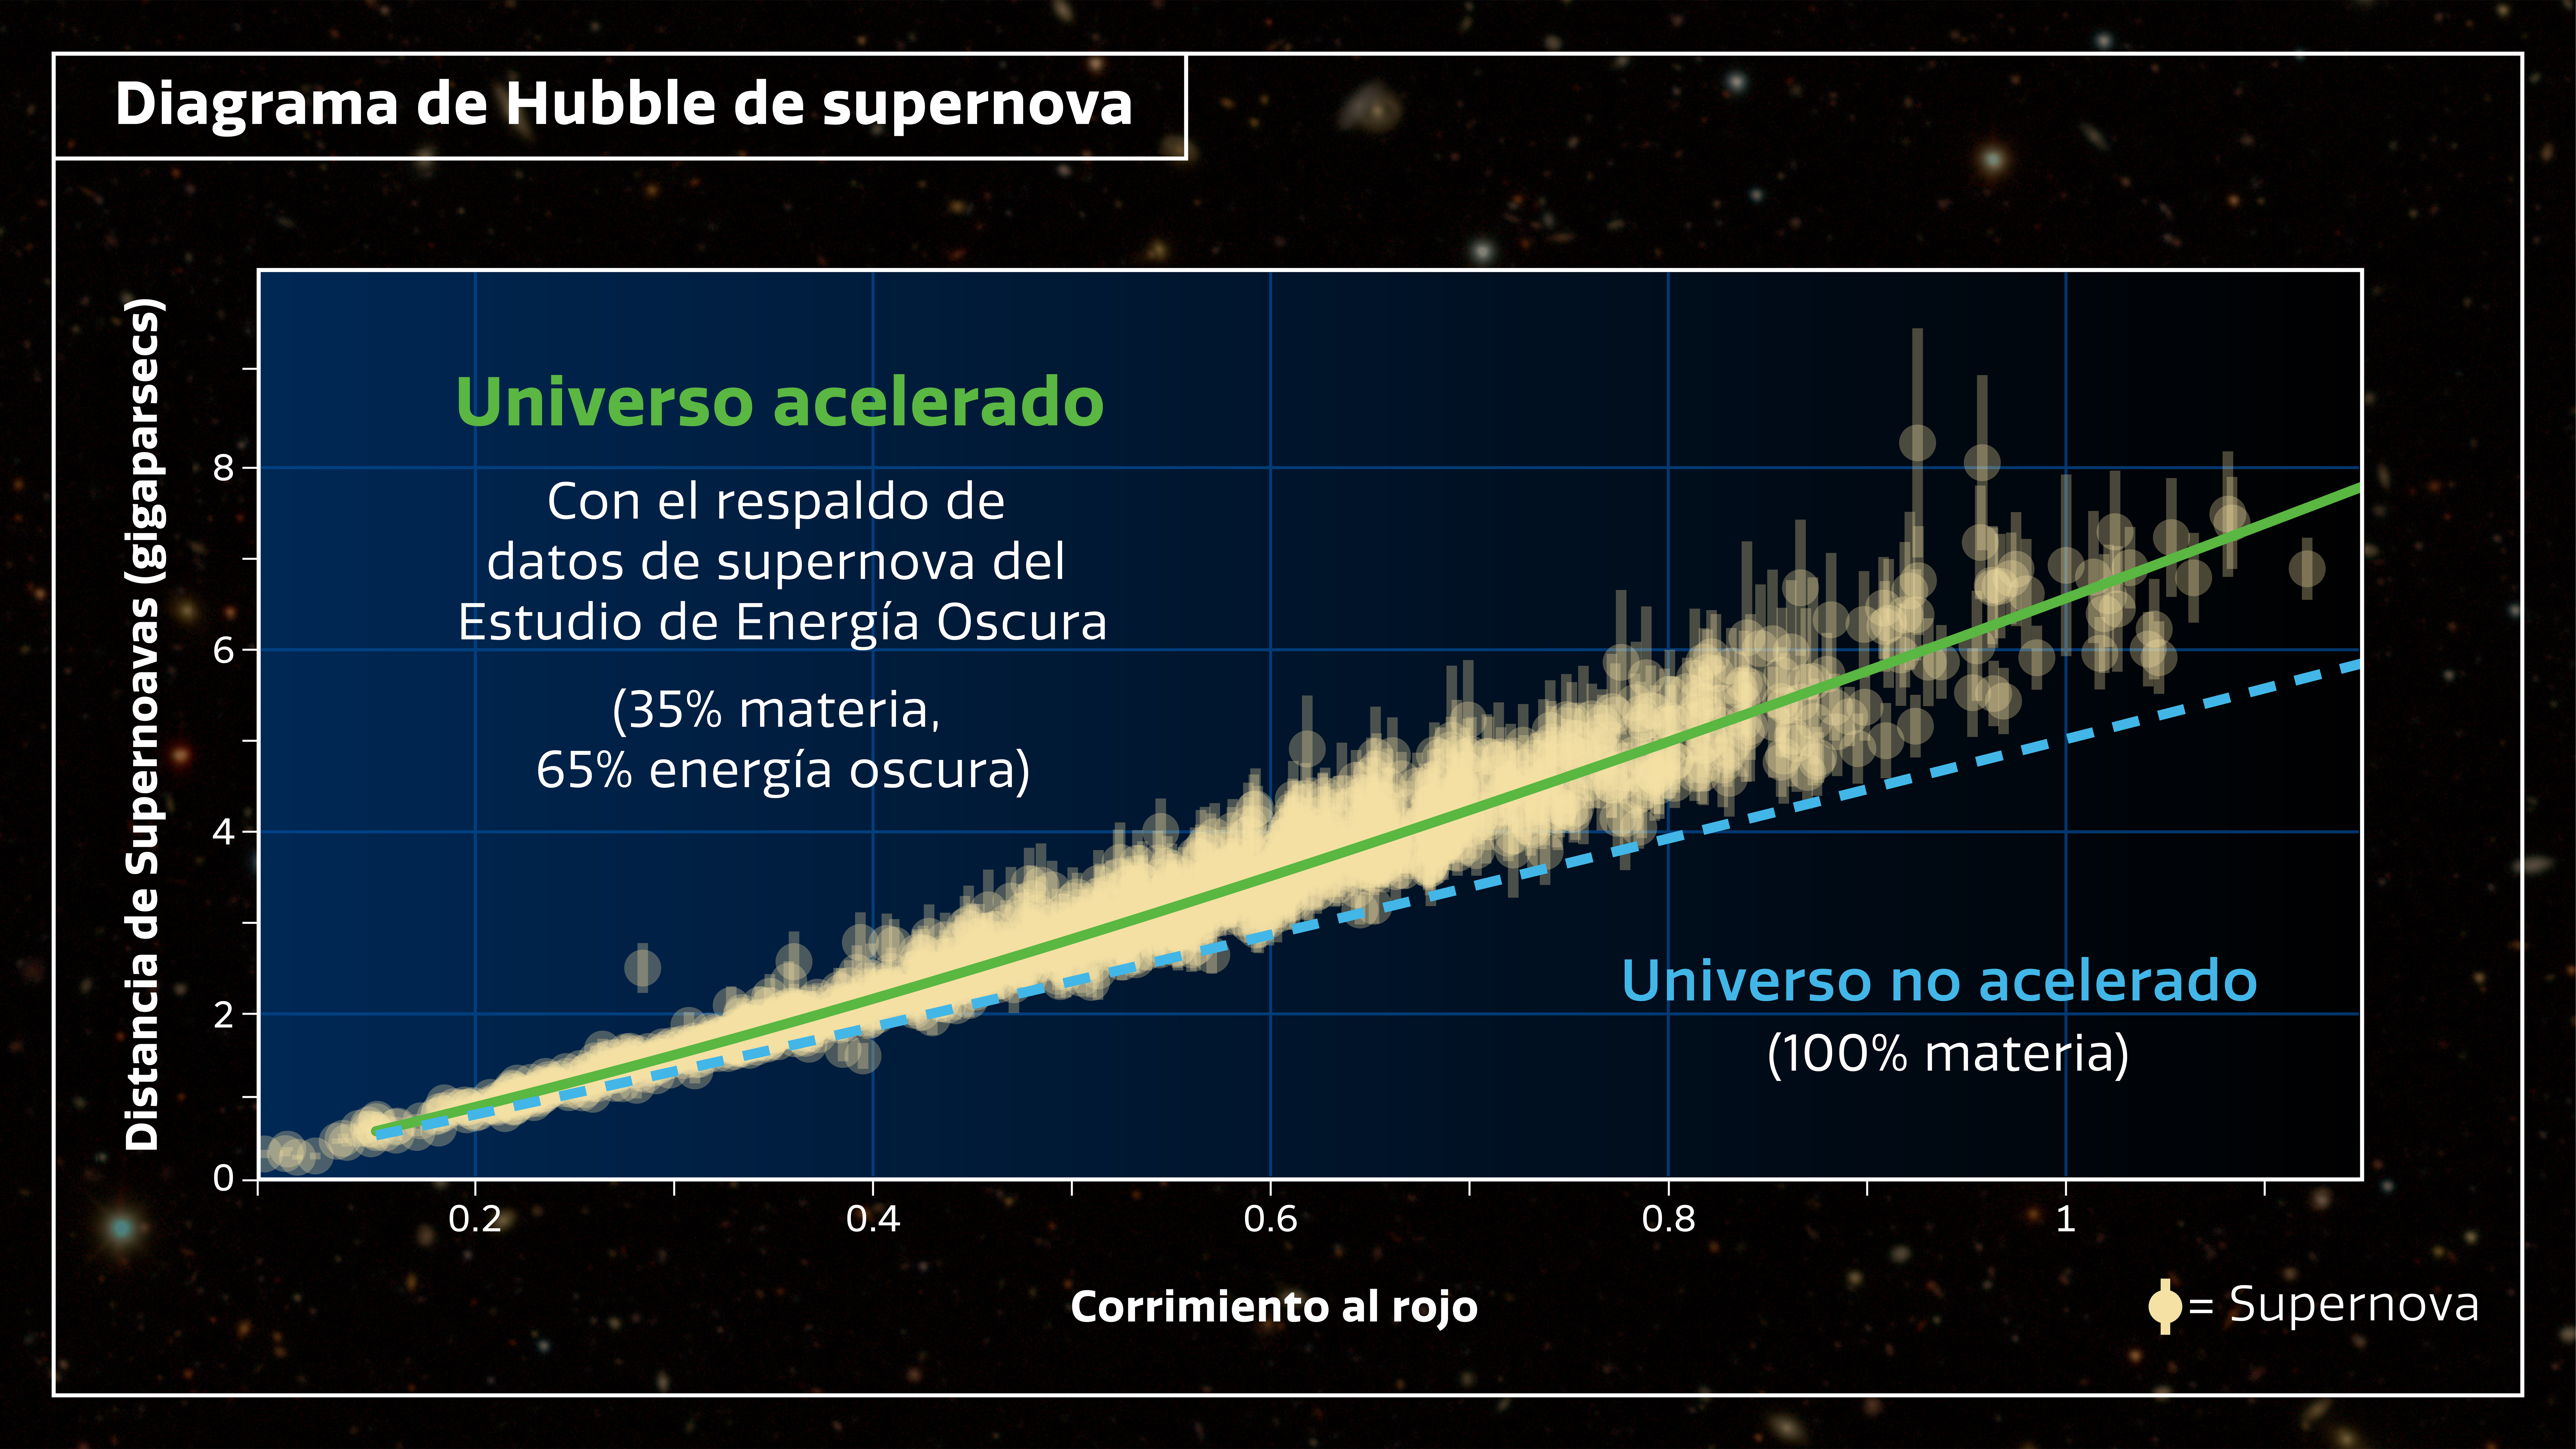

Diagrama de Hubble para Supernova

La historia de la expansión del Universo se puede rastrear mediante la comparación de velocidades de recesión (corrimiento al rojo) con las distancias determinadas para cada supernova. Los resultados del Estudio de Energía Oscura muestran que la expansión se ha ido acelerando con el tiempo cósmico, la firma de energía oscura.

Credit: NOIRLab